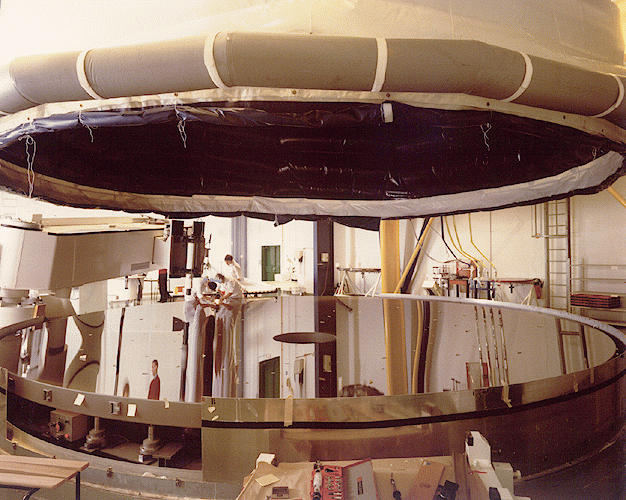

VLT UT1 mirror complete

This photo of the first 8.2-metre astronomical mirror for the ESO Very Large Telescope (VLT) was obtained in early November 1995, at the REOSC factory in Saint Pierre du Perray (France). It shows the giant mirror undergoing the final acceptance tests by ESO, following a two-year polishing phase at REOSC during which it received the desired, incredibly precise figure. Three more mirrors of this size will follow during the next years.

The VLT mirror blanks were made of the temperature-insensitive Zerodur material by Schott Glaswerke AG in Mainz (Germany). From here they were transported to the REOSC workshop near Paris by ship. This new facility, unique in the world, was specifically conceived, built and equipped to polish and test the large VLT mirrors. It is equipped with two machines: one for grinding, the other for polishing, and both with a 150 actuator system in order to support the thin and flexible, 23.5 tons mirrors.

Each mirror has a surface of more than 50 square metres and the measurements have shown that the final optical surface is correct to within 0.00005 millimetres. For illustration, this corresponds to an accuracy of only 1 millimetre deviation over a surface with a diameter of 165 kilometres (equivalent to the entire Paris area)!

The first mirror has now been placed in its transport box. It will be moved to the site of the VLT Observatory at Paranal in Chile, when the assembly of the mechanical parts of the first VLT telescope has been completed in early 1997.

Credit: ESO